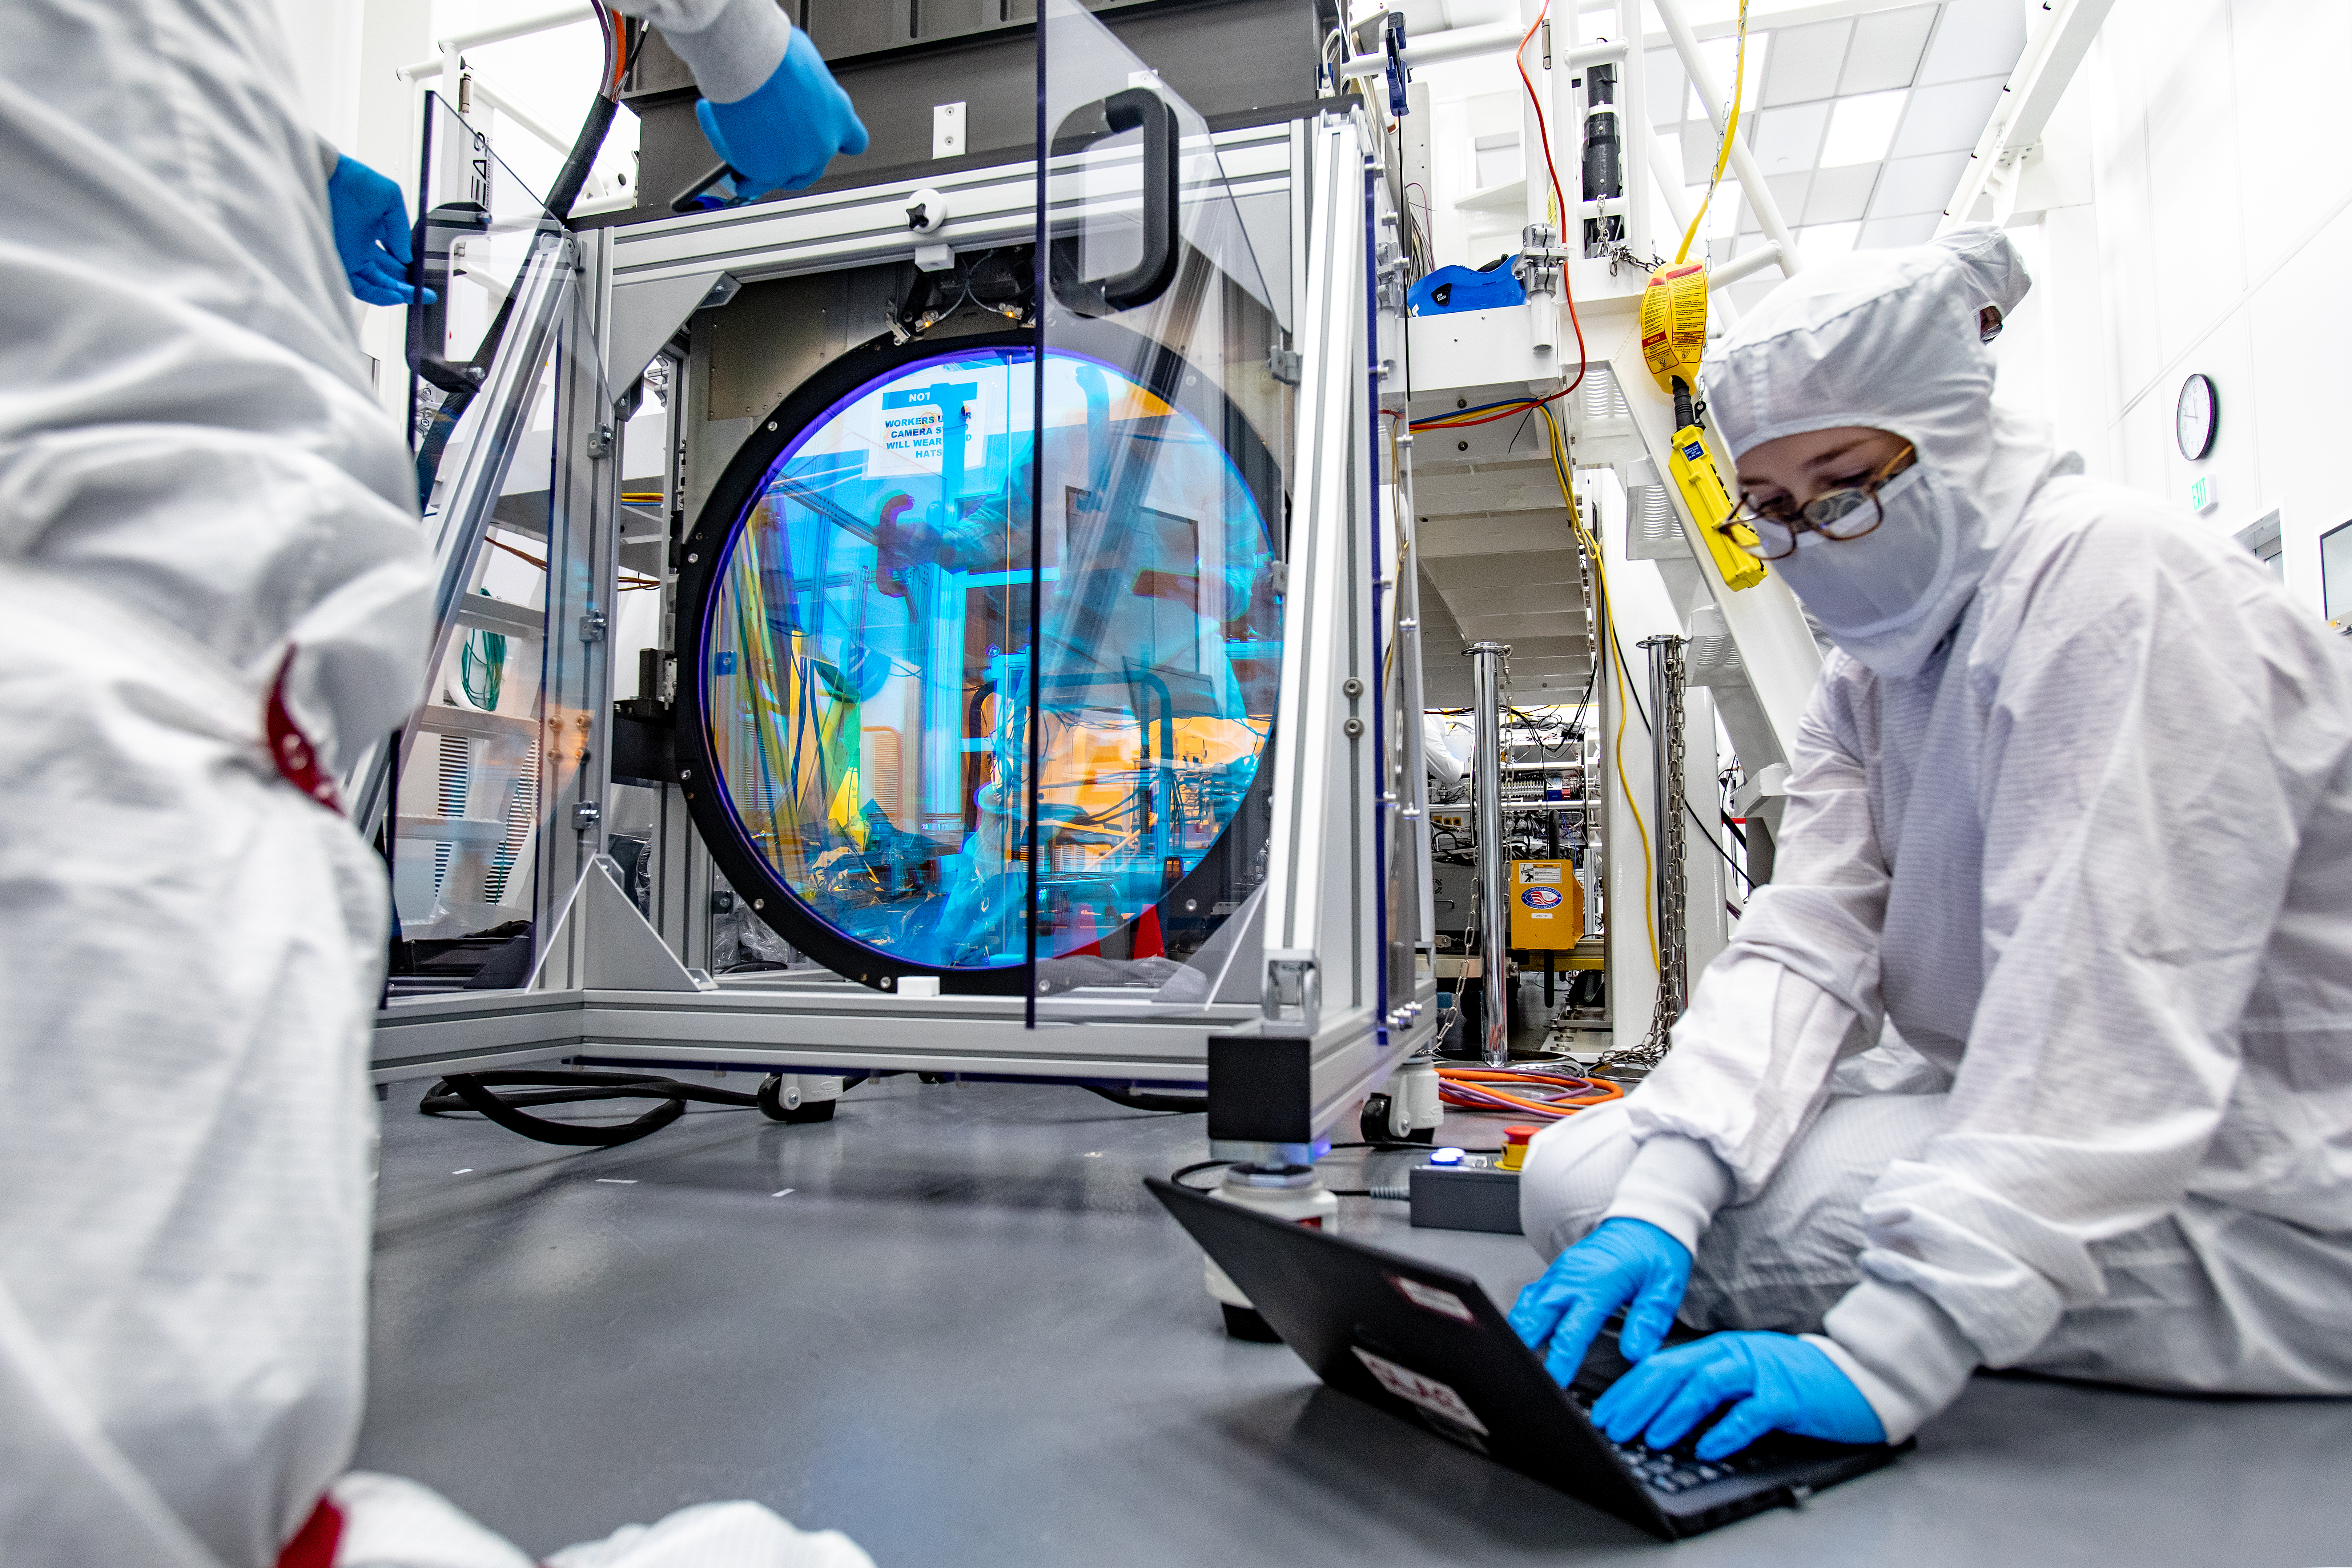

LSST R-Band Optical Filter

Staff engineer Hannah Pollek, foreground, goes through the checklist as SLAC's LSST team carefully unpack, examine, test and store the r-band filter, the first of six optic filters that will be part of the completed LSST Camera.

Credit: Jacqueline Ramseyer Orrell/SLAC National Accelerator Laboratory